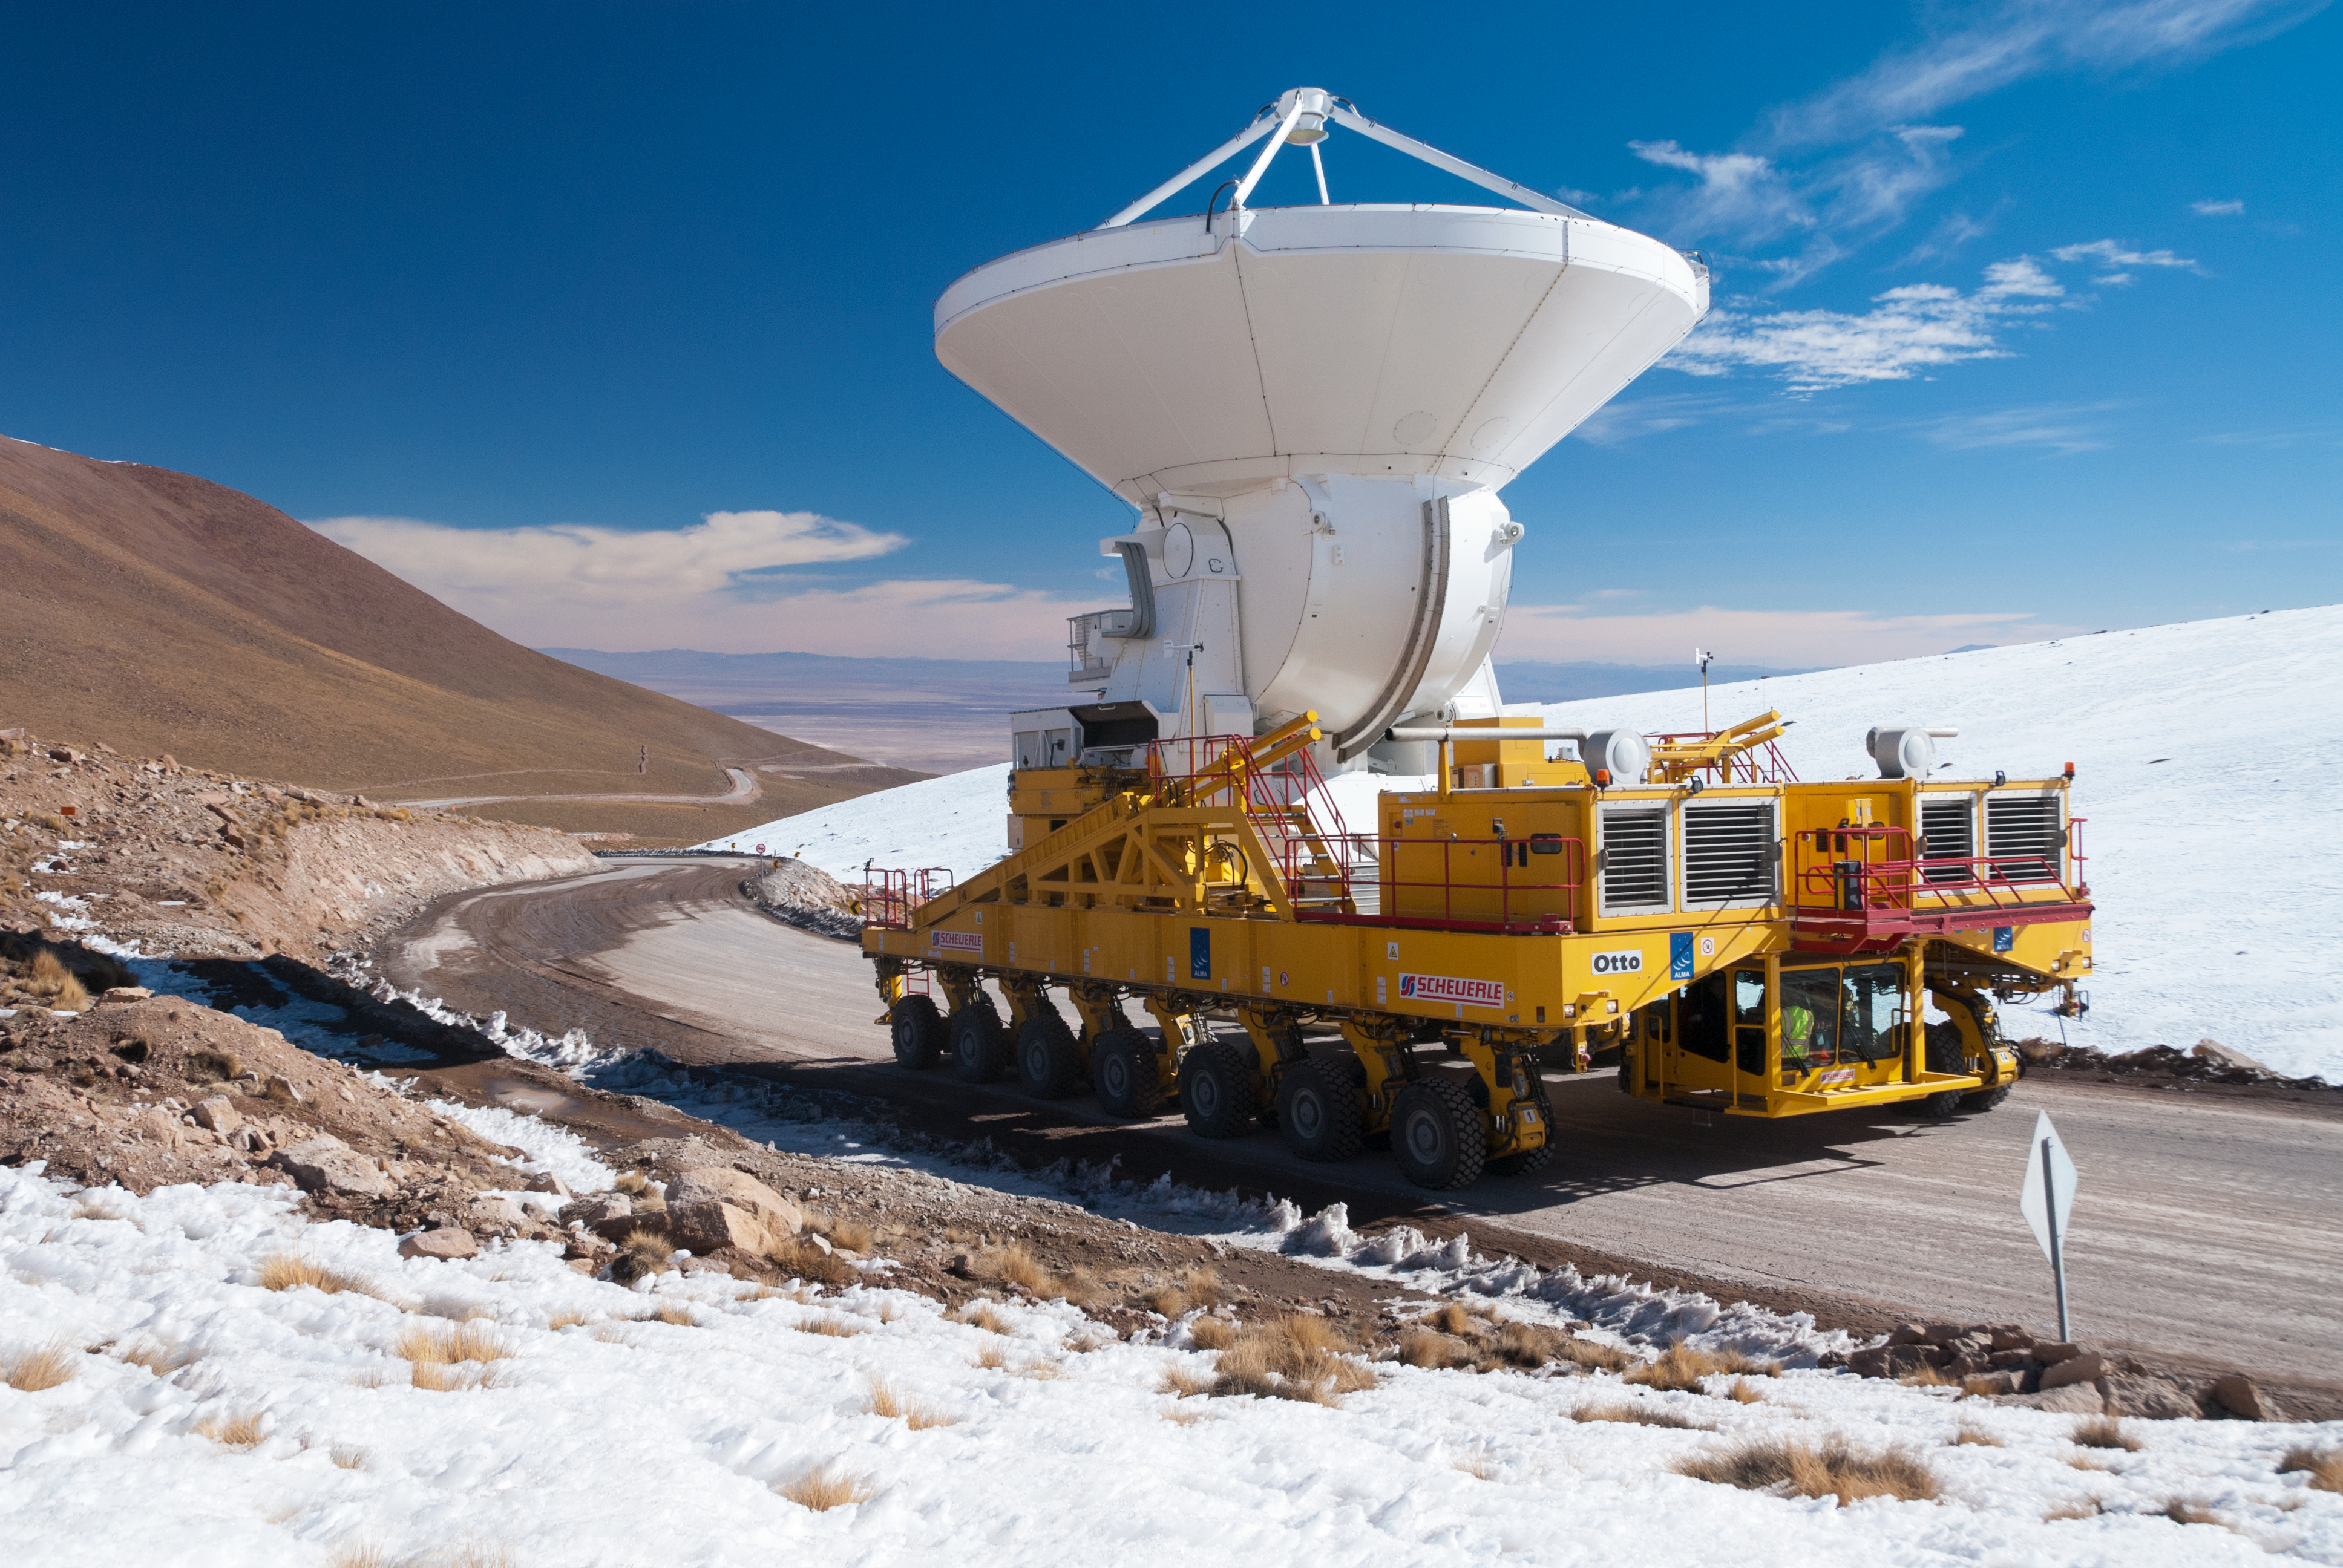

First European ALMA antenna on its way to Chajnantor

The first European antenna for the Atacama Large Millimeter/submillimeter Array (ALMA) reaches new heights, seen here being transported to the observatory’s Array Operations Site (AOS). The 12-metre diameter antenna arrived at the Chajnantor plateau, 5000 metres above sea level, to join antennas from the other international ALMA partners, bringing the total number at the AOS to 16. Although this sounds like just another number, 16 is the number of antennas specified for ALMA to begin its first science observations, and is therefore an important milestone for the project.

Credit: ESO/S. Stanghellini